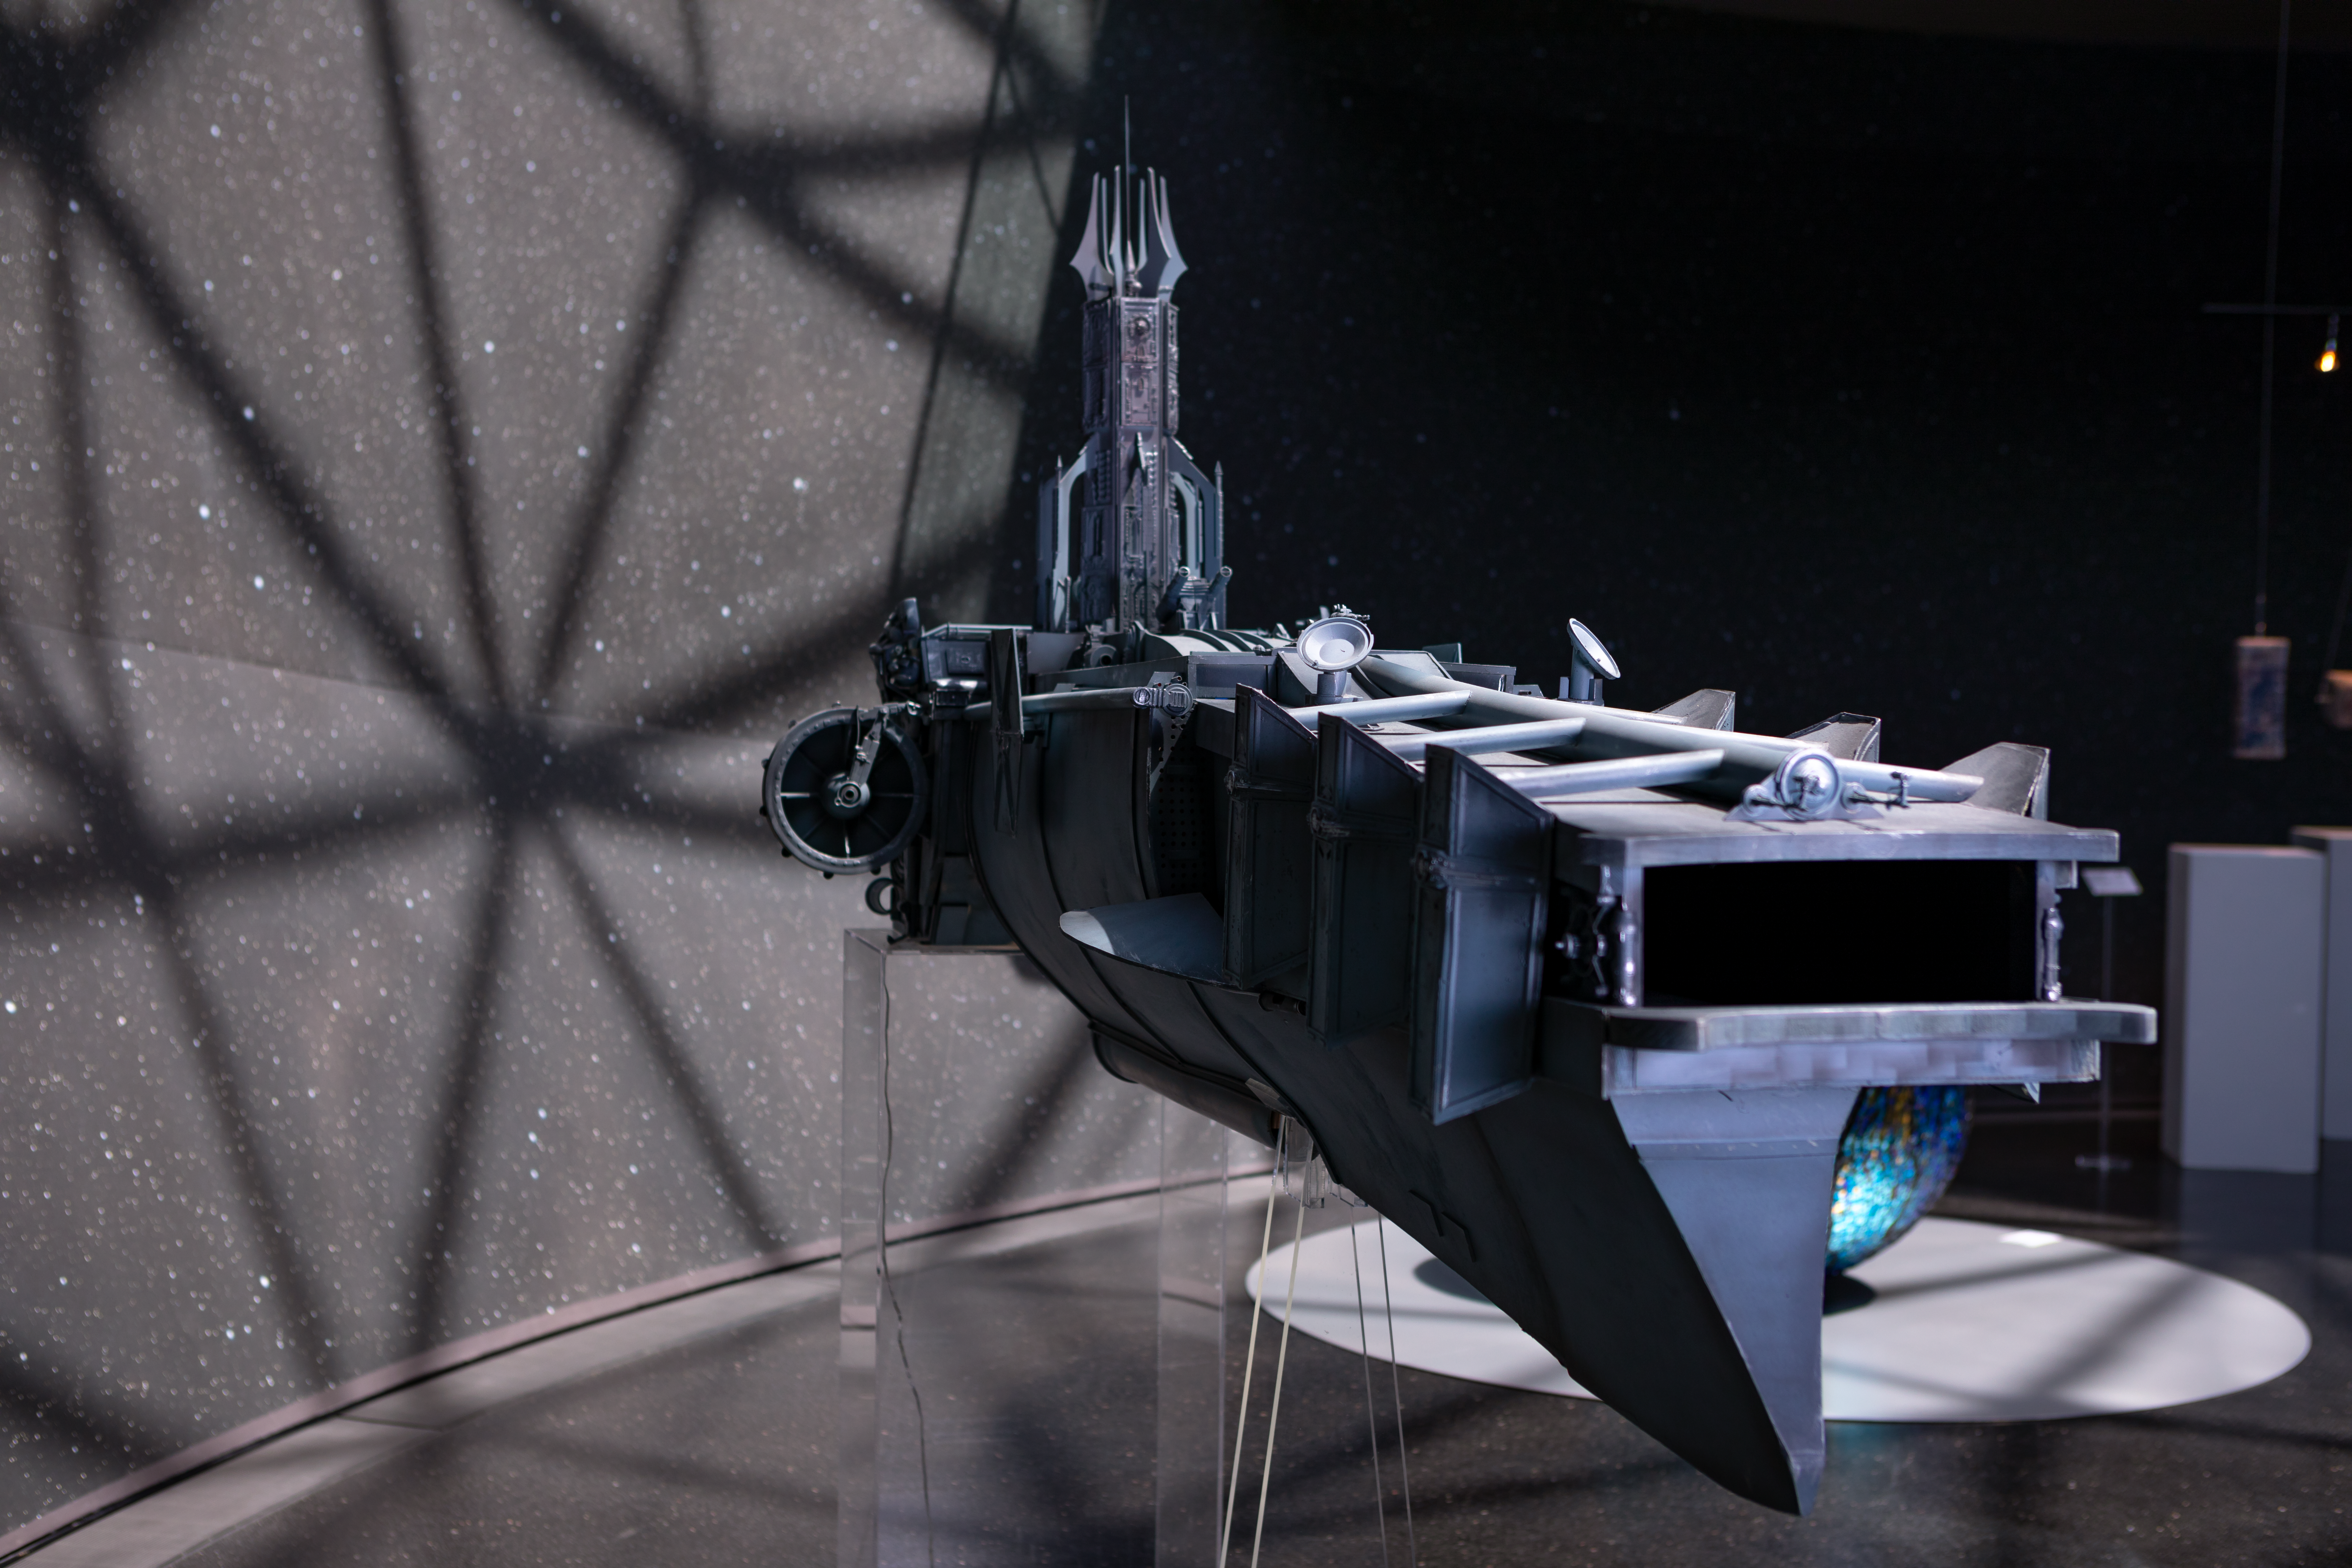

Spaceship lands at the ESO Supernova

This spaceship created by Marco Bolognesi is displayed in the ESO Supernova Planetarium & Visitor Centre as part of the Our Place in Space exhibition.

The exhibition will be on display from 17 May to 2 September 2018 and will showcase art and science inspired by the spectacular images of the NASA/ESA Hubble Space Telescope.

Credit: ESO/M. Zamani